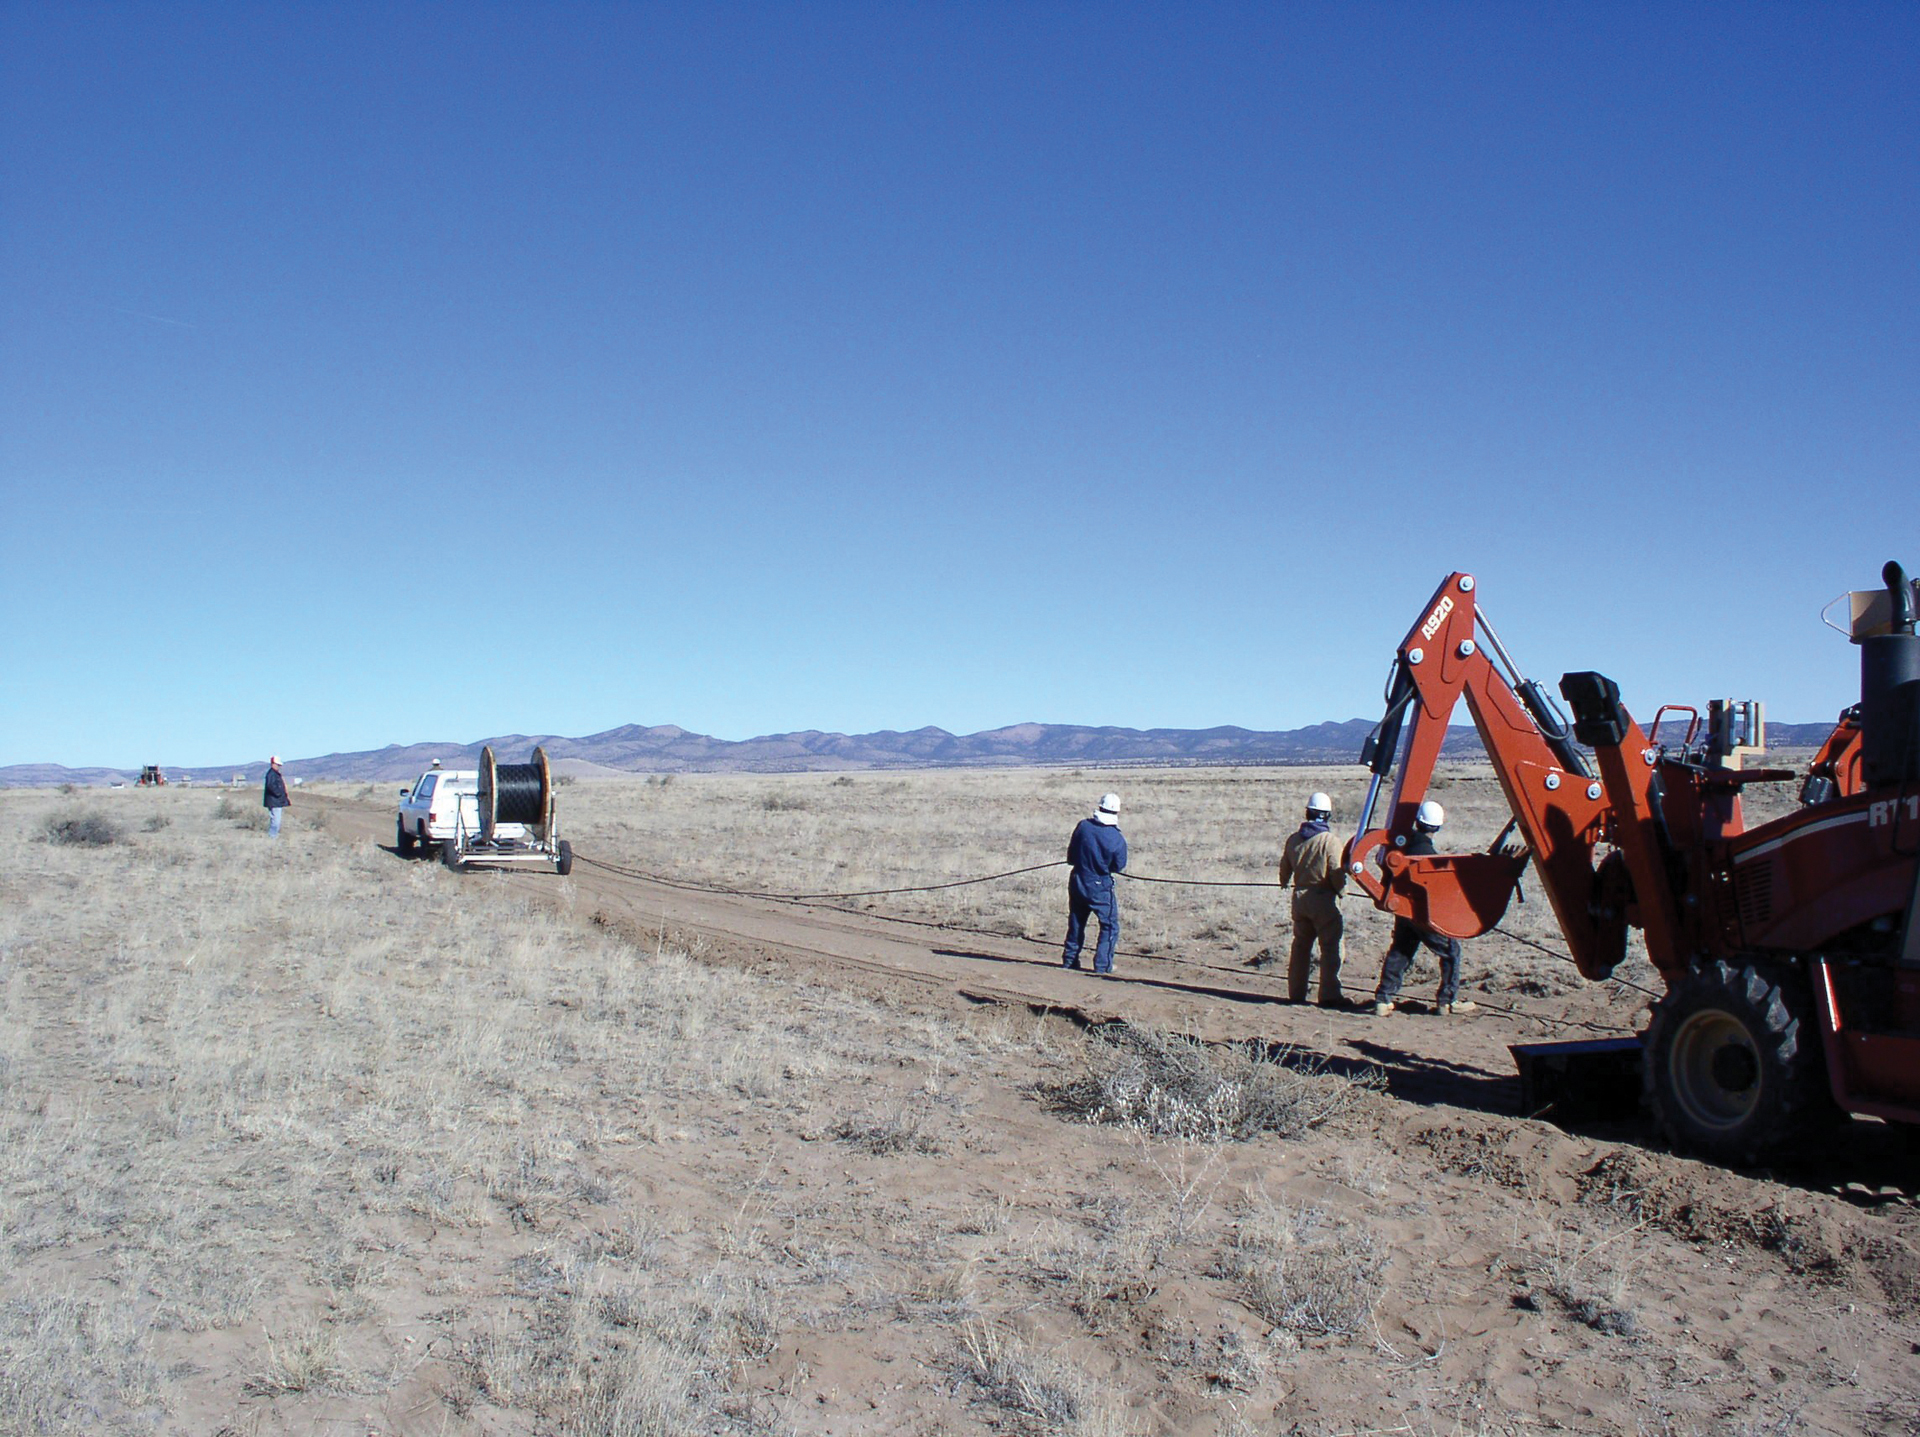

Laying Down the Lines

Part of the major upgrade to the Very Large Array (VLA) was to replace its original metal piped wave guide with fiber optics. Digging the deep trenches for the 2760 miles of fiber was no easy task!

Credit: NRAO/AUI/NSF